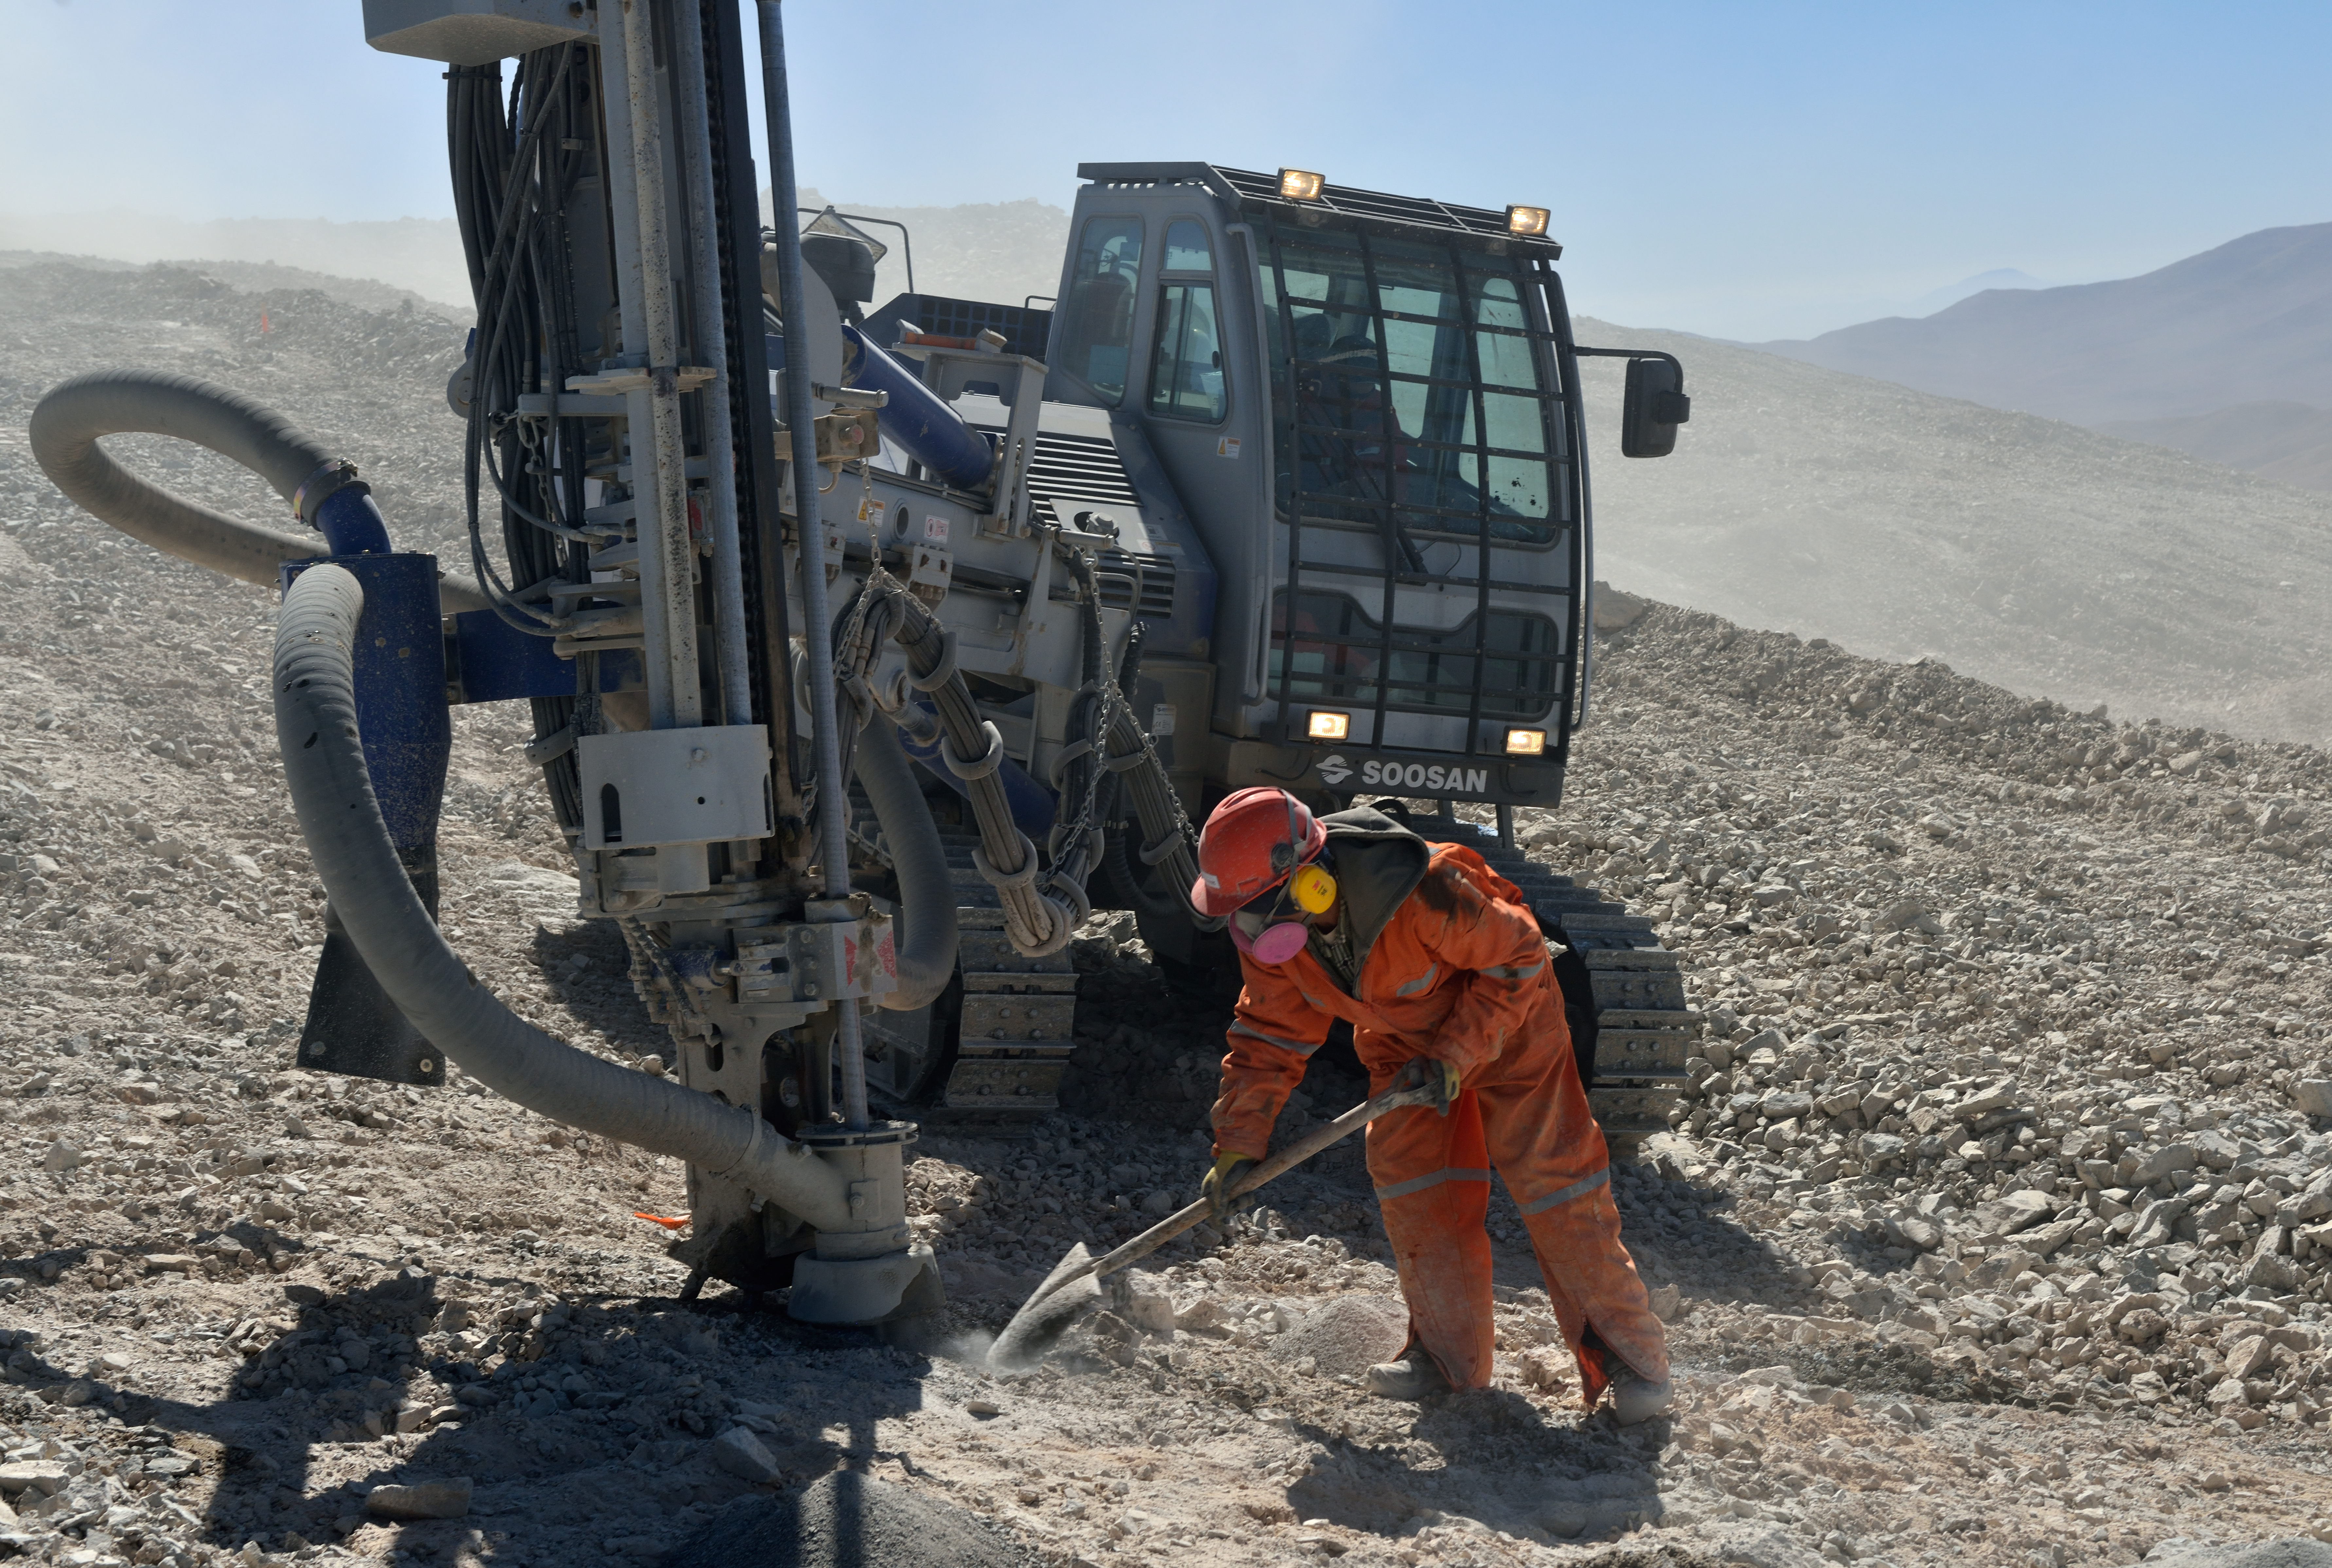

Hard work at the construction site

Using heavy equipment these workers are constructing a new road in the middle of the dry and hot Atacama Desert. This road will lead from the Paranal observatory to the top of the nearby Armazones. On the latter the future ELT will be built.

Credit: ESO/G. Hüdepohl (atacamaphoto.com)